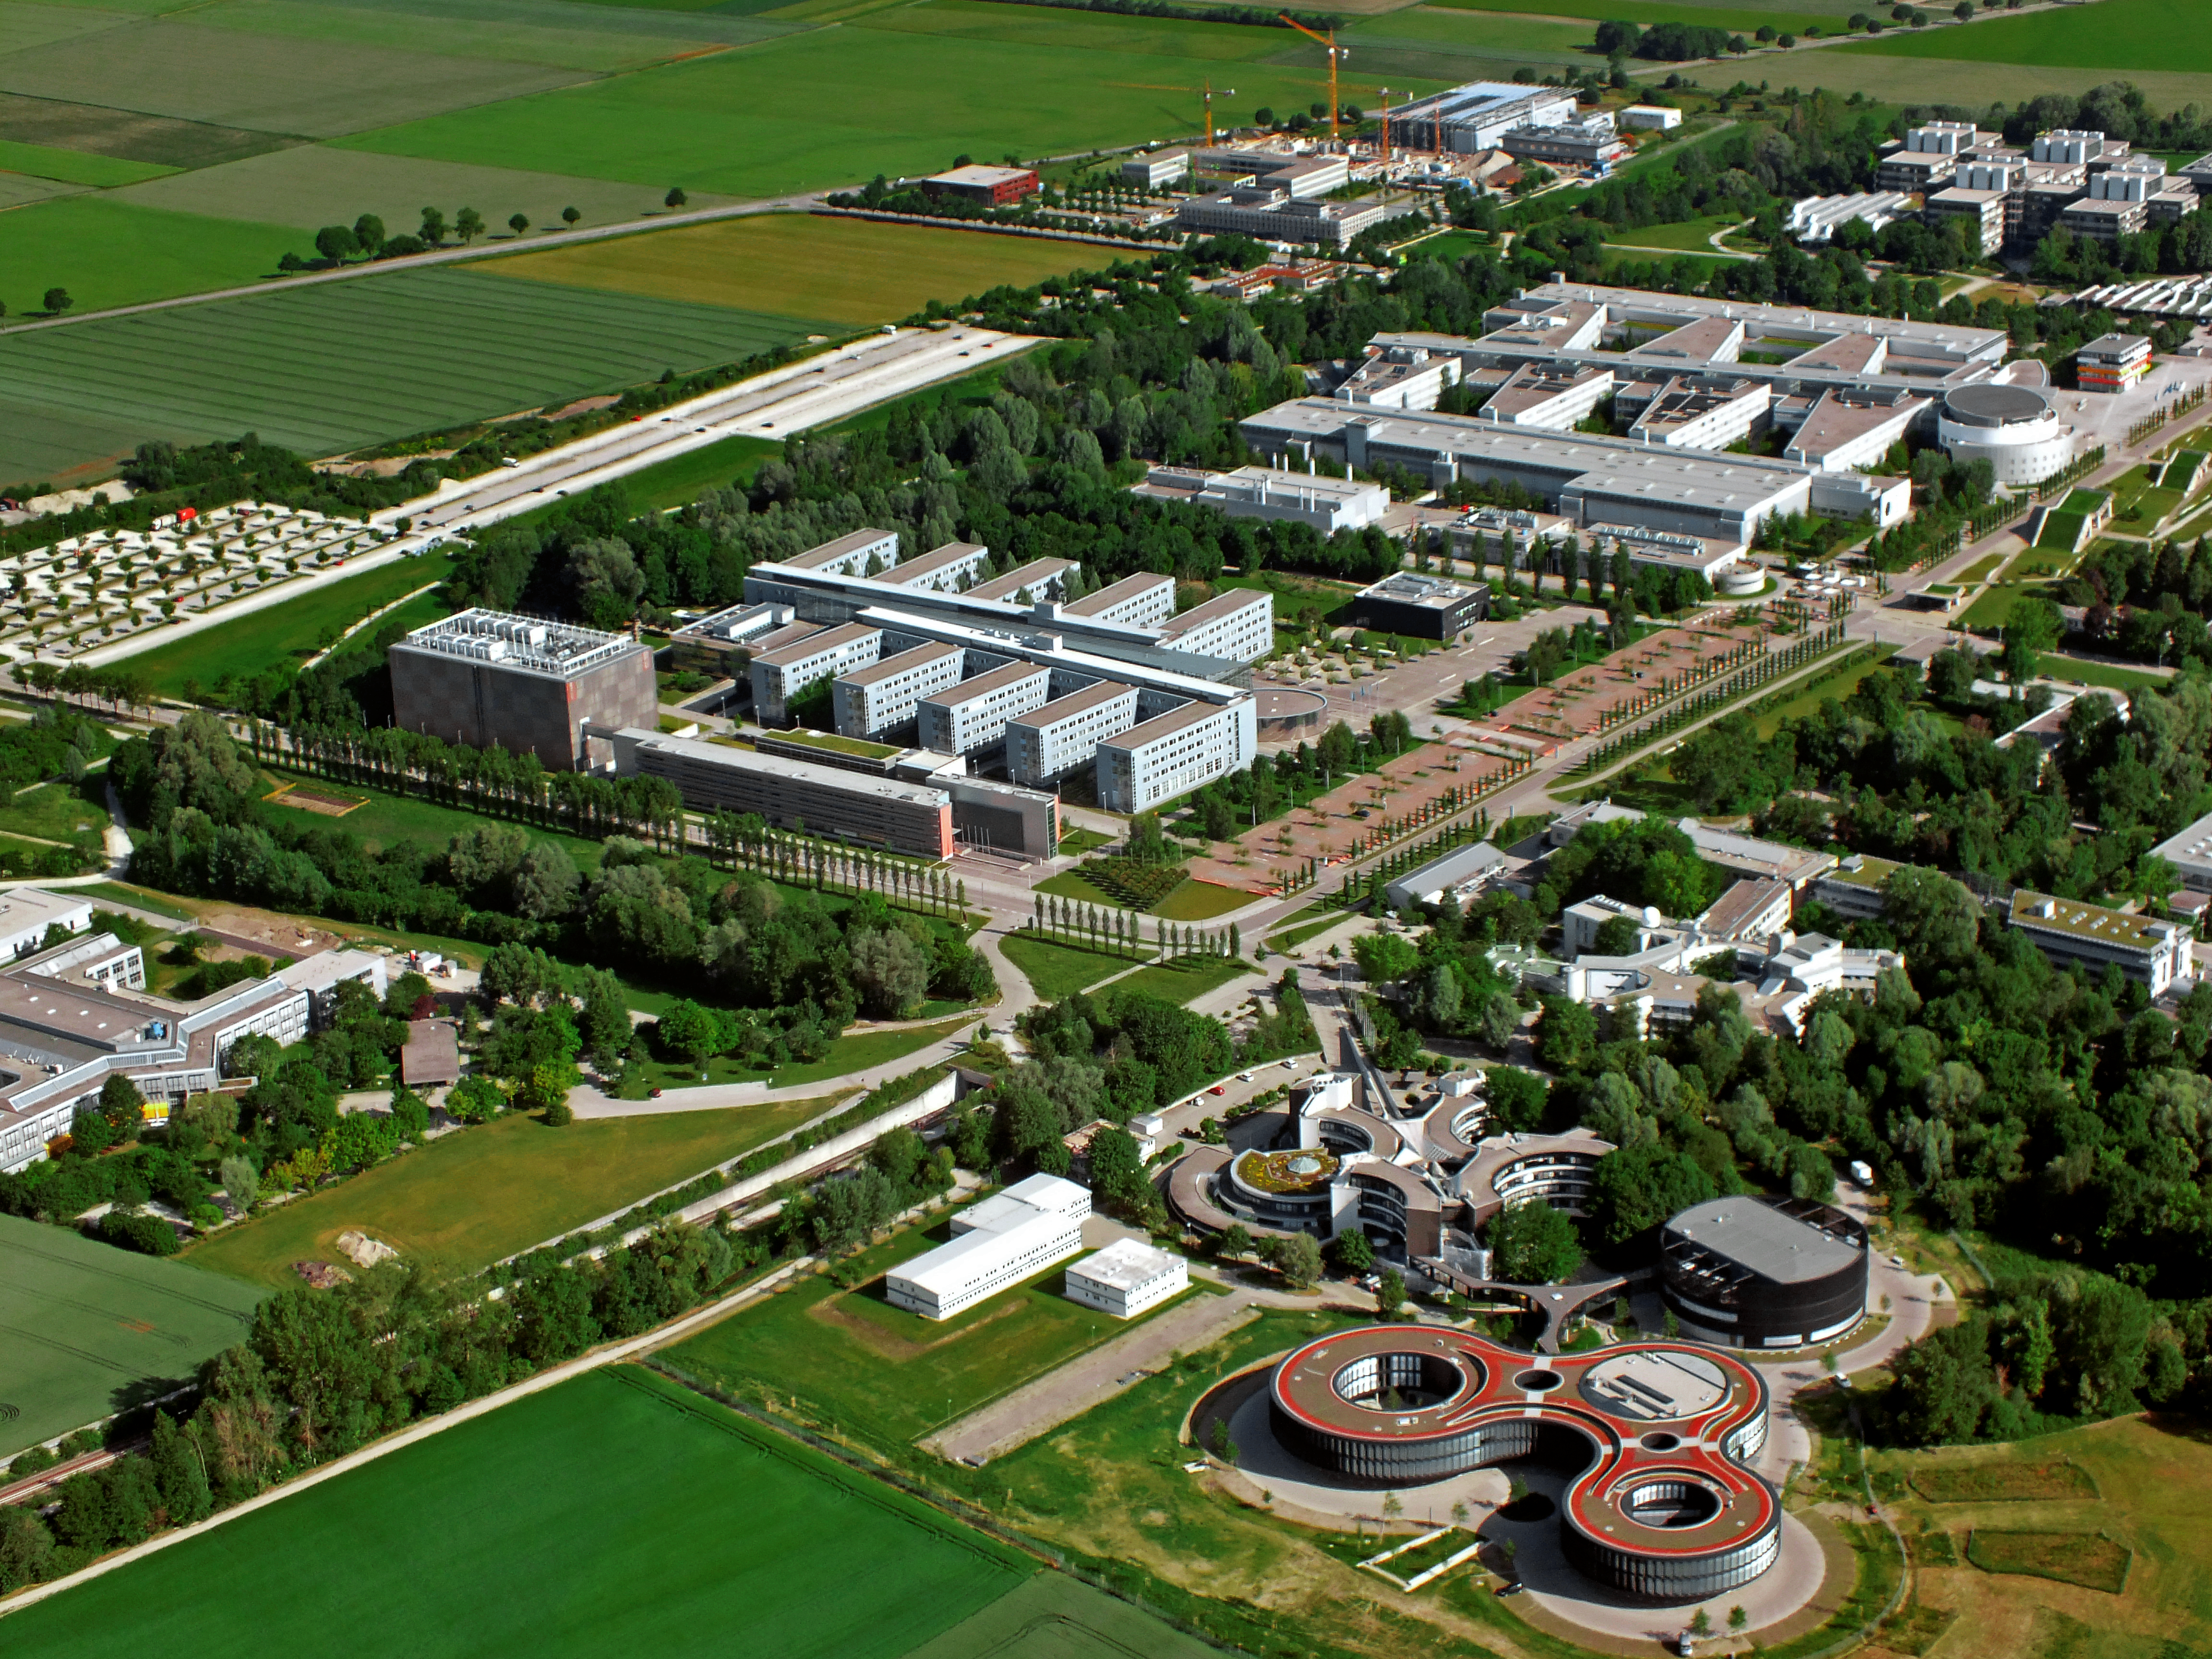

Aerial view of the Garching Science Campus

This image shows the Science Campus in Garching near Munich, which is also home to the ESO Headquarters. The buildings of ESO can be seen on the lower right of the image: The original headquarters as well as the new extension buildings are visible.

Credit: ESO/E. Graf